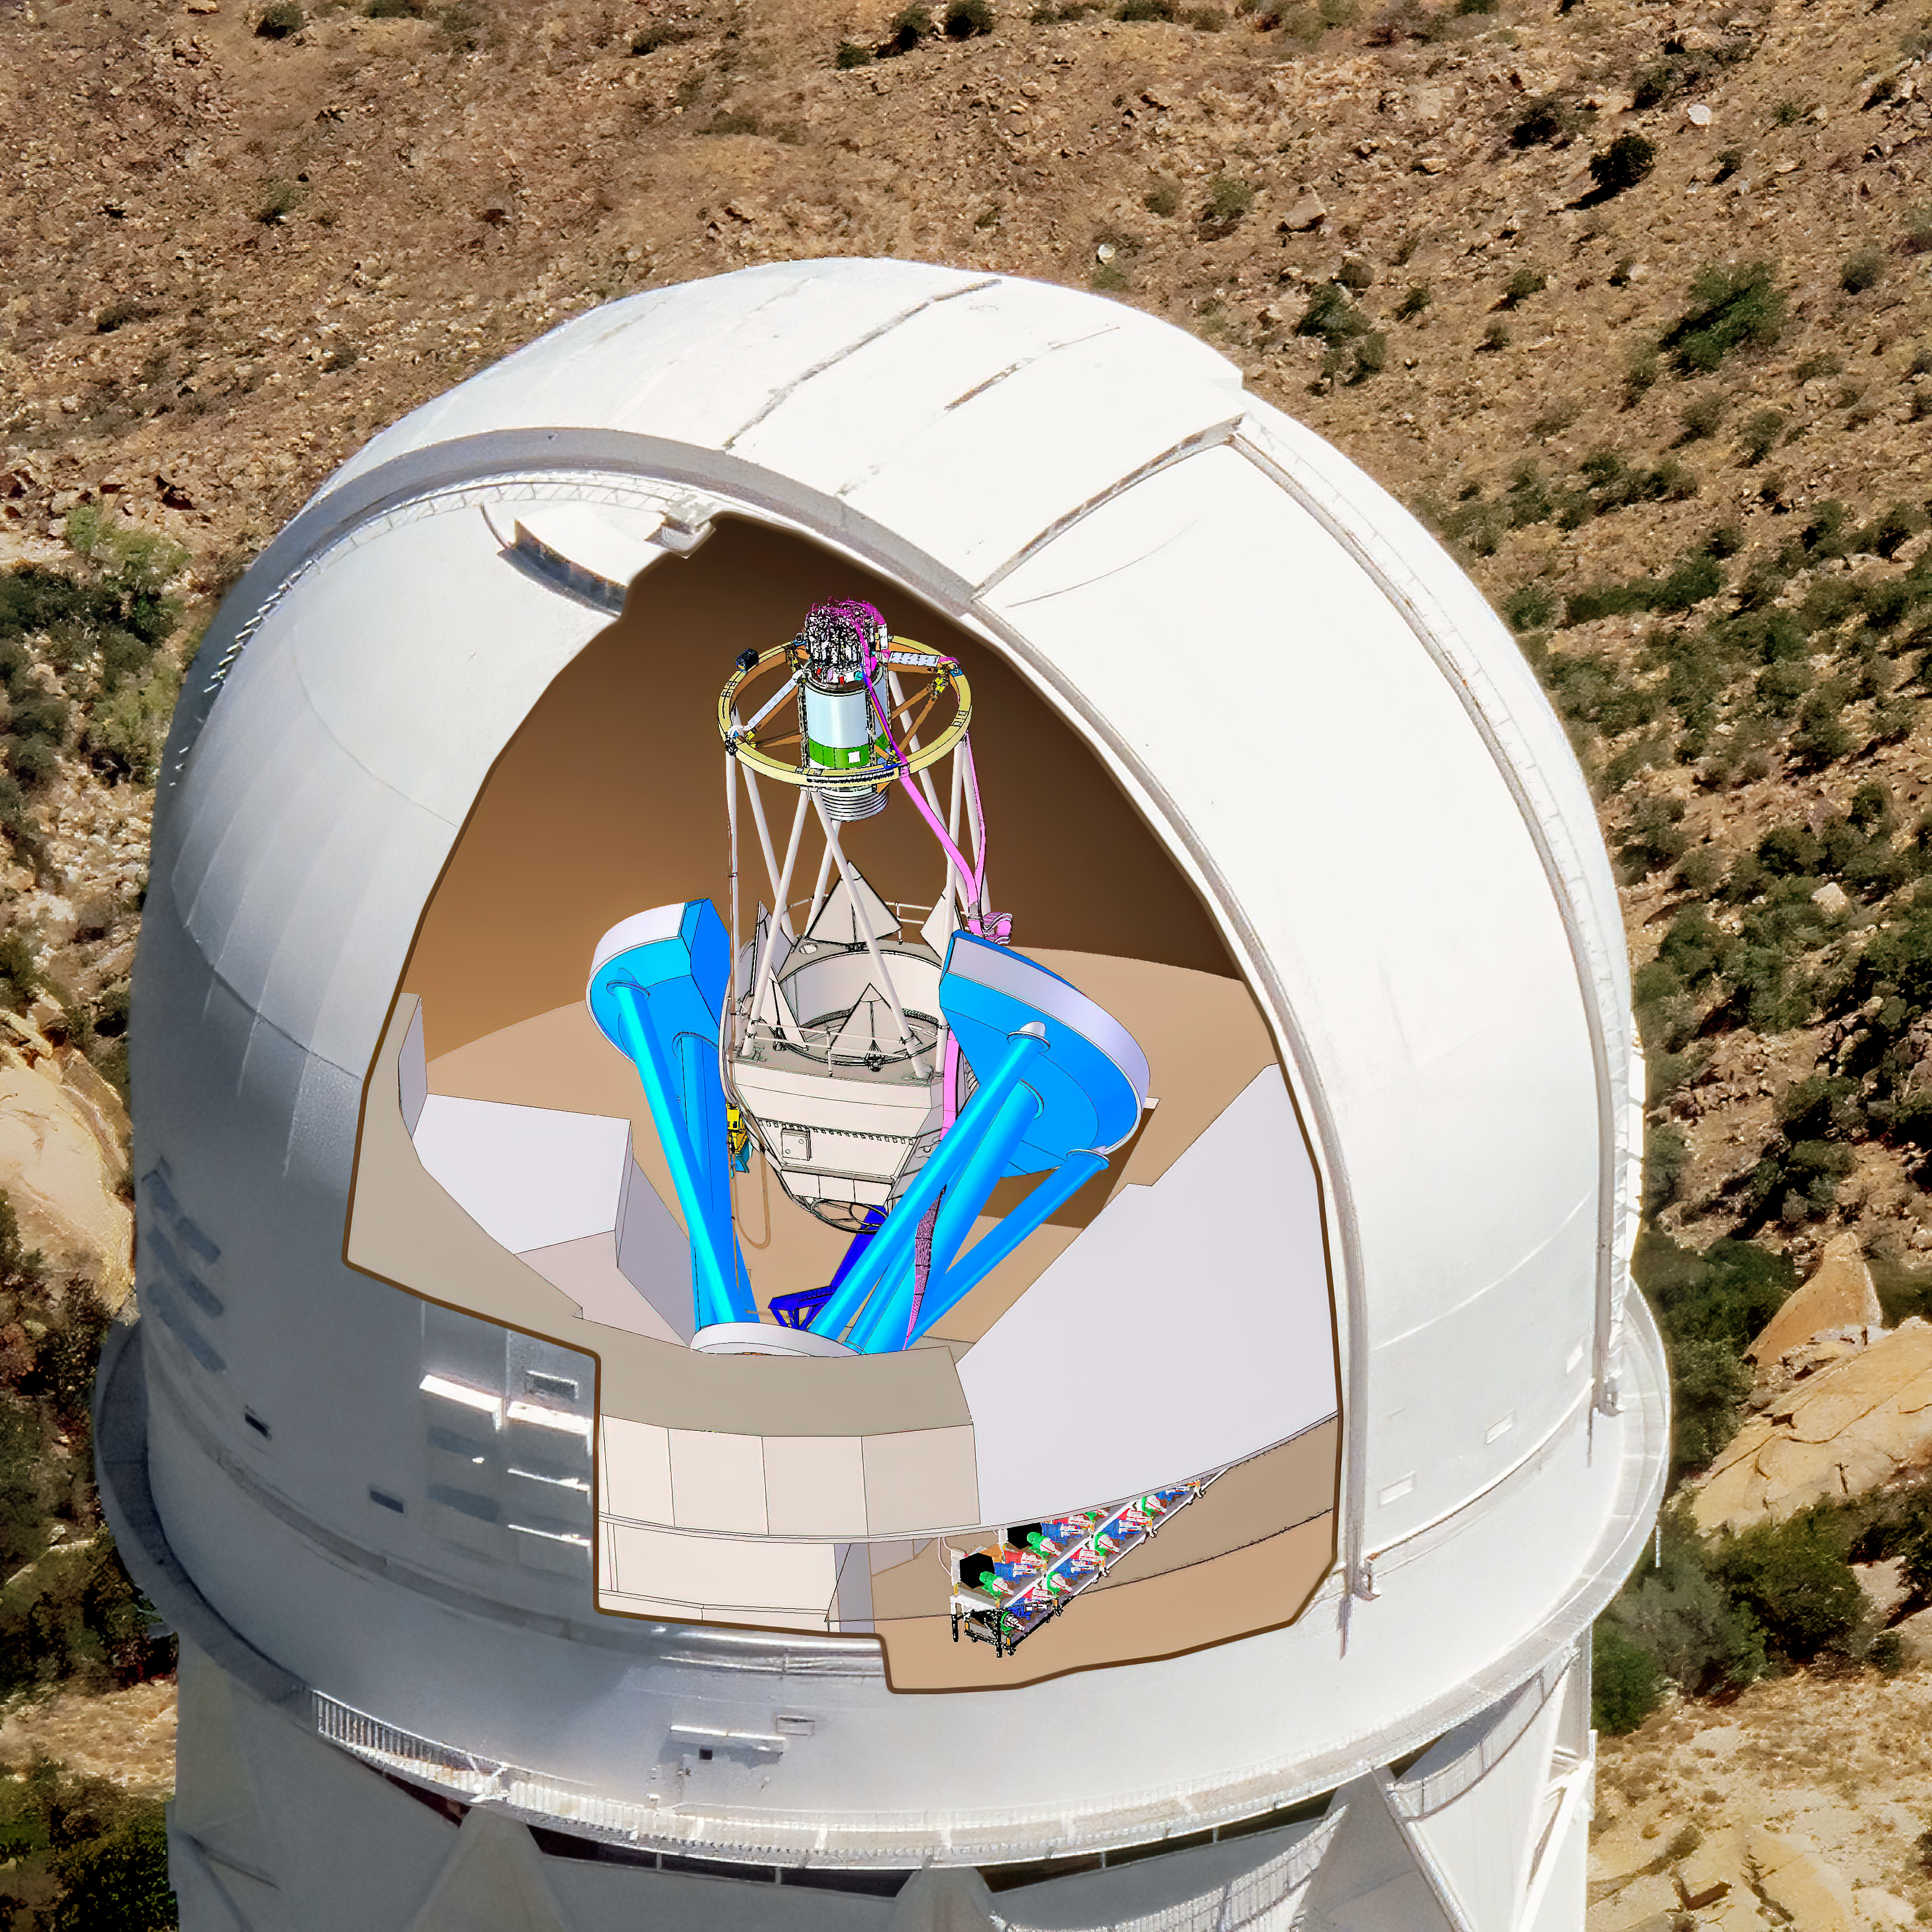

DESI in the dome

DESI in the dome of the Nicholas U. Mayall 4-meter Telescope at the Kitt Peak National Observatory.

Credit: Lawrence Berkeley National Lab/KPNO/NOIRLab/NSF/AURA